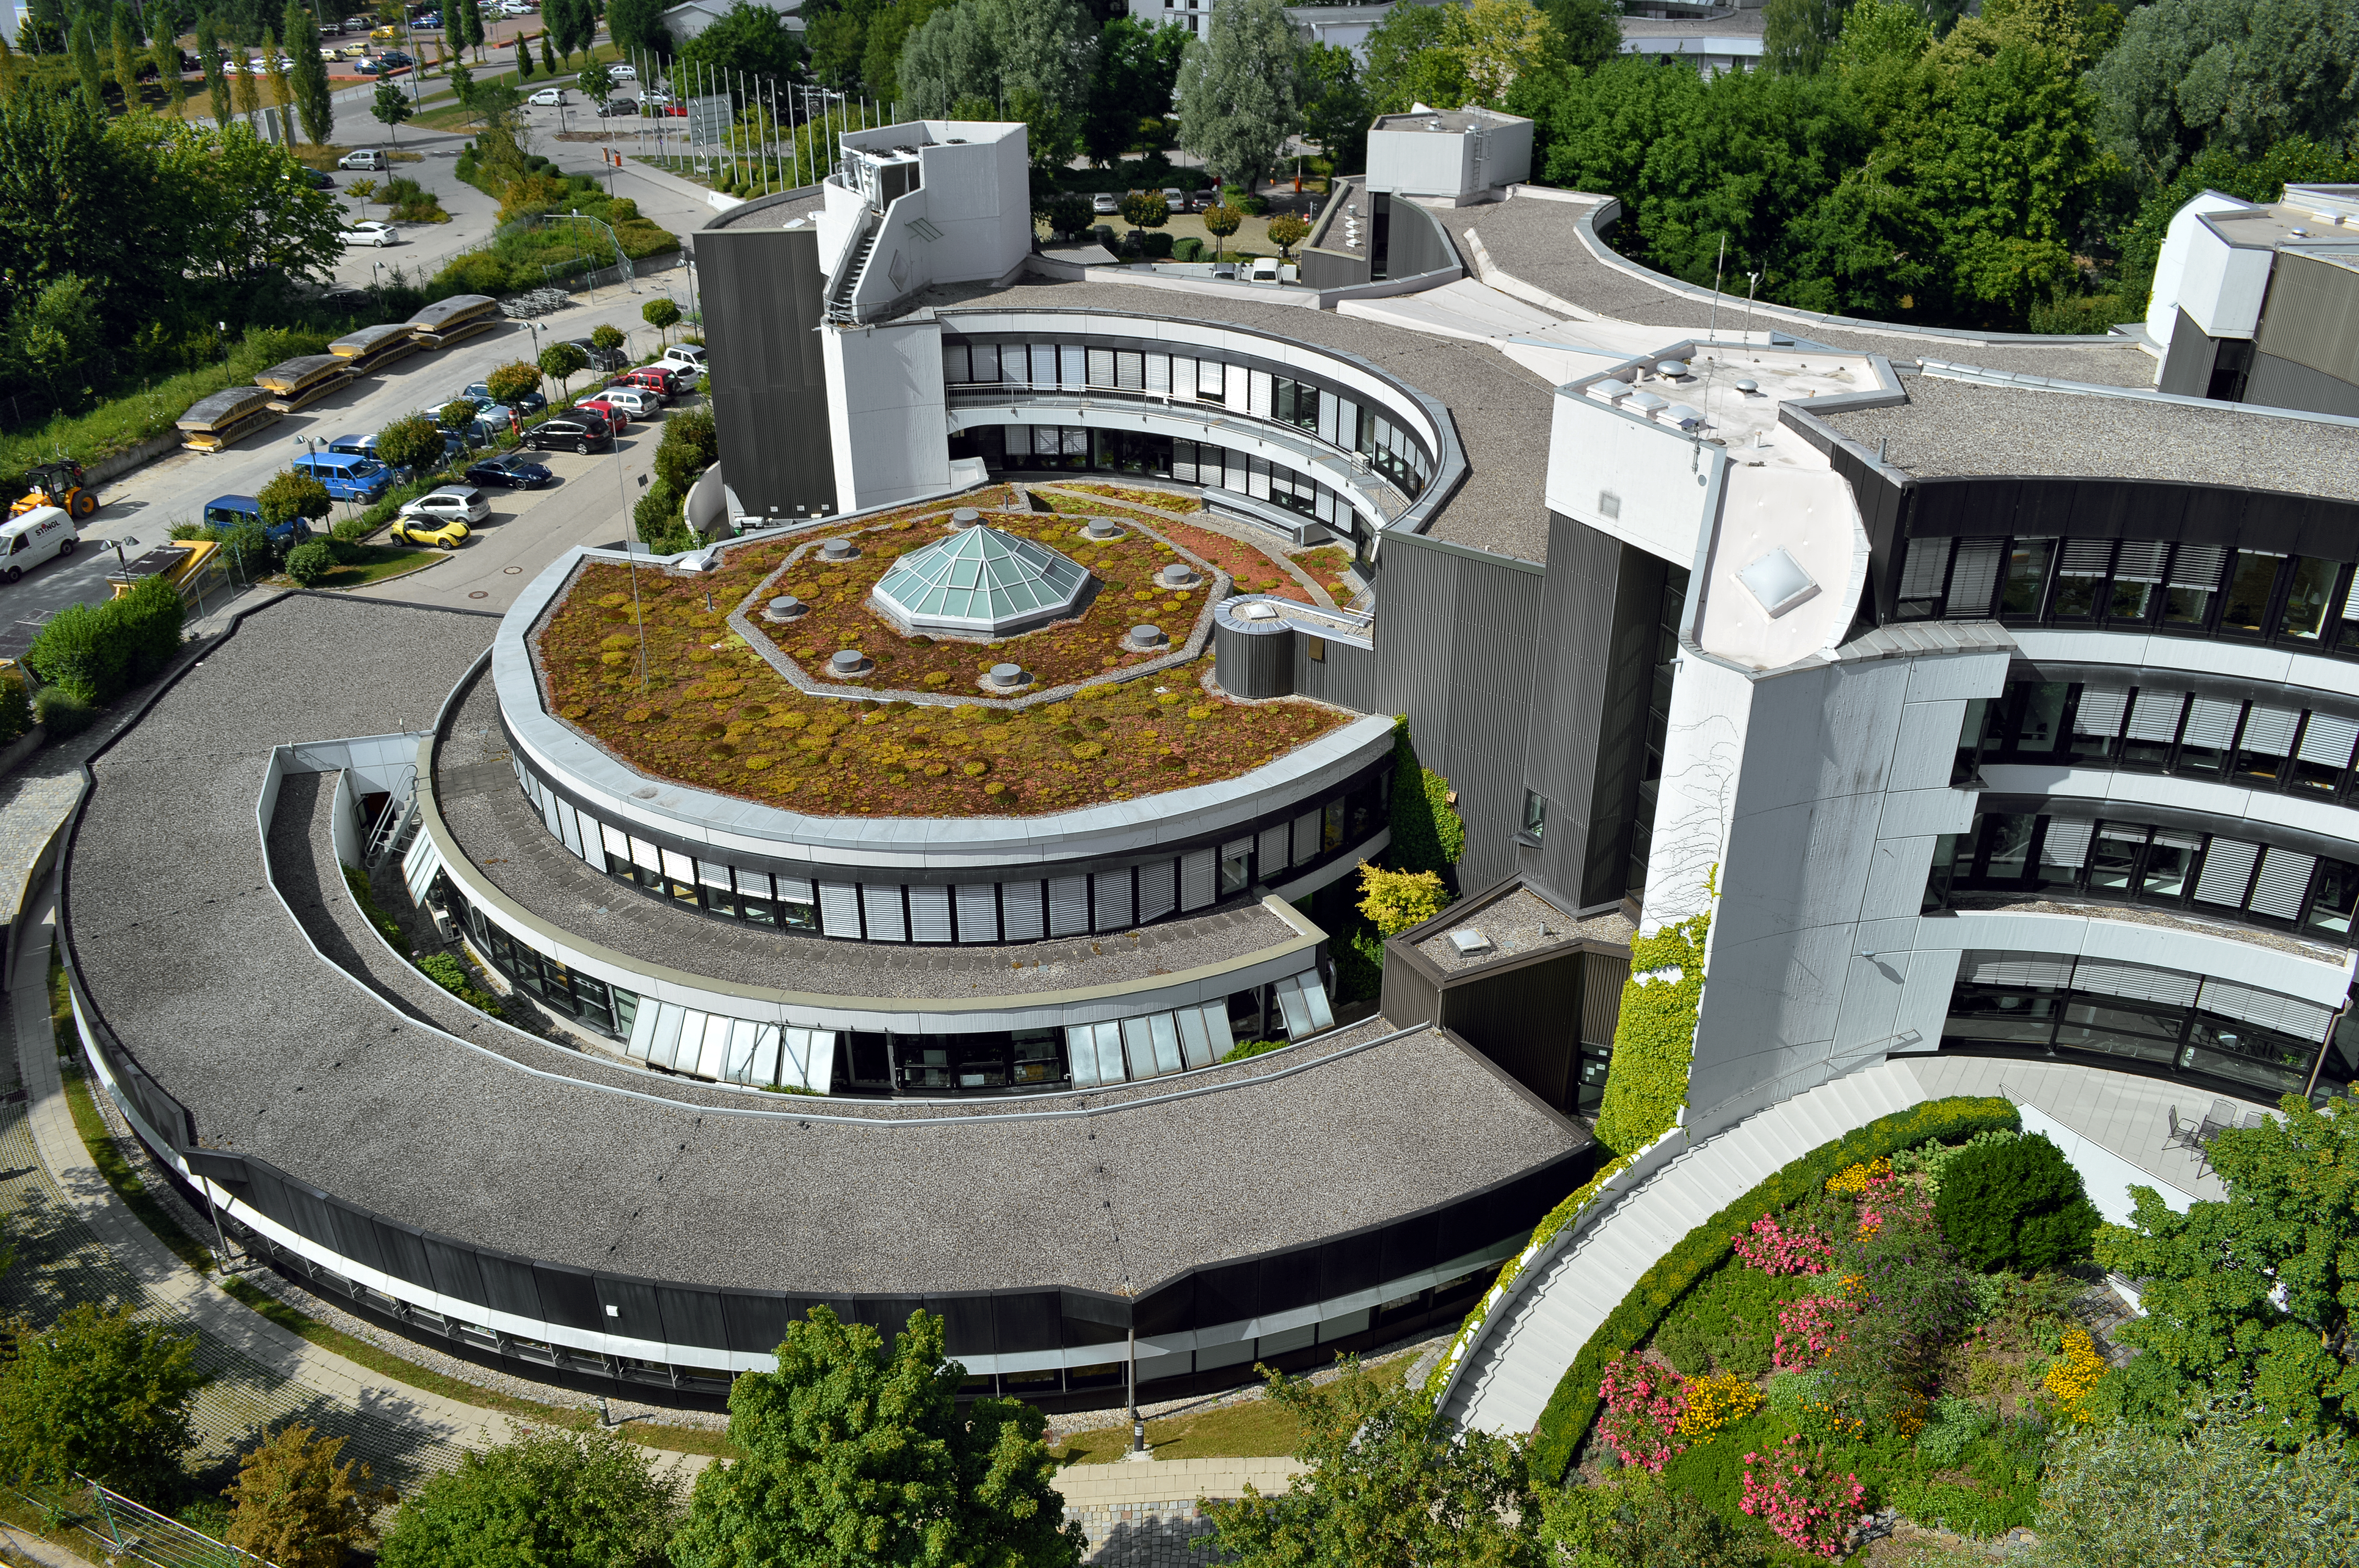

Original ESO Headquarters building from above

An aerial image of the original ESO Headquarters building in Garching bei München.

The original Headquarters building was designed in a modernist style by the architects Hermann Fehling & Daniel Gogel from Berlin. It was inaugurated in 1981, more than ten years after the foundation of ESO.

Credit: ESO/Optigrün